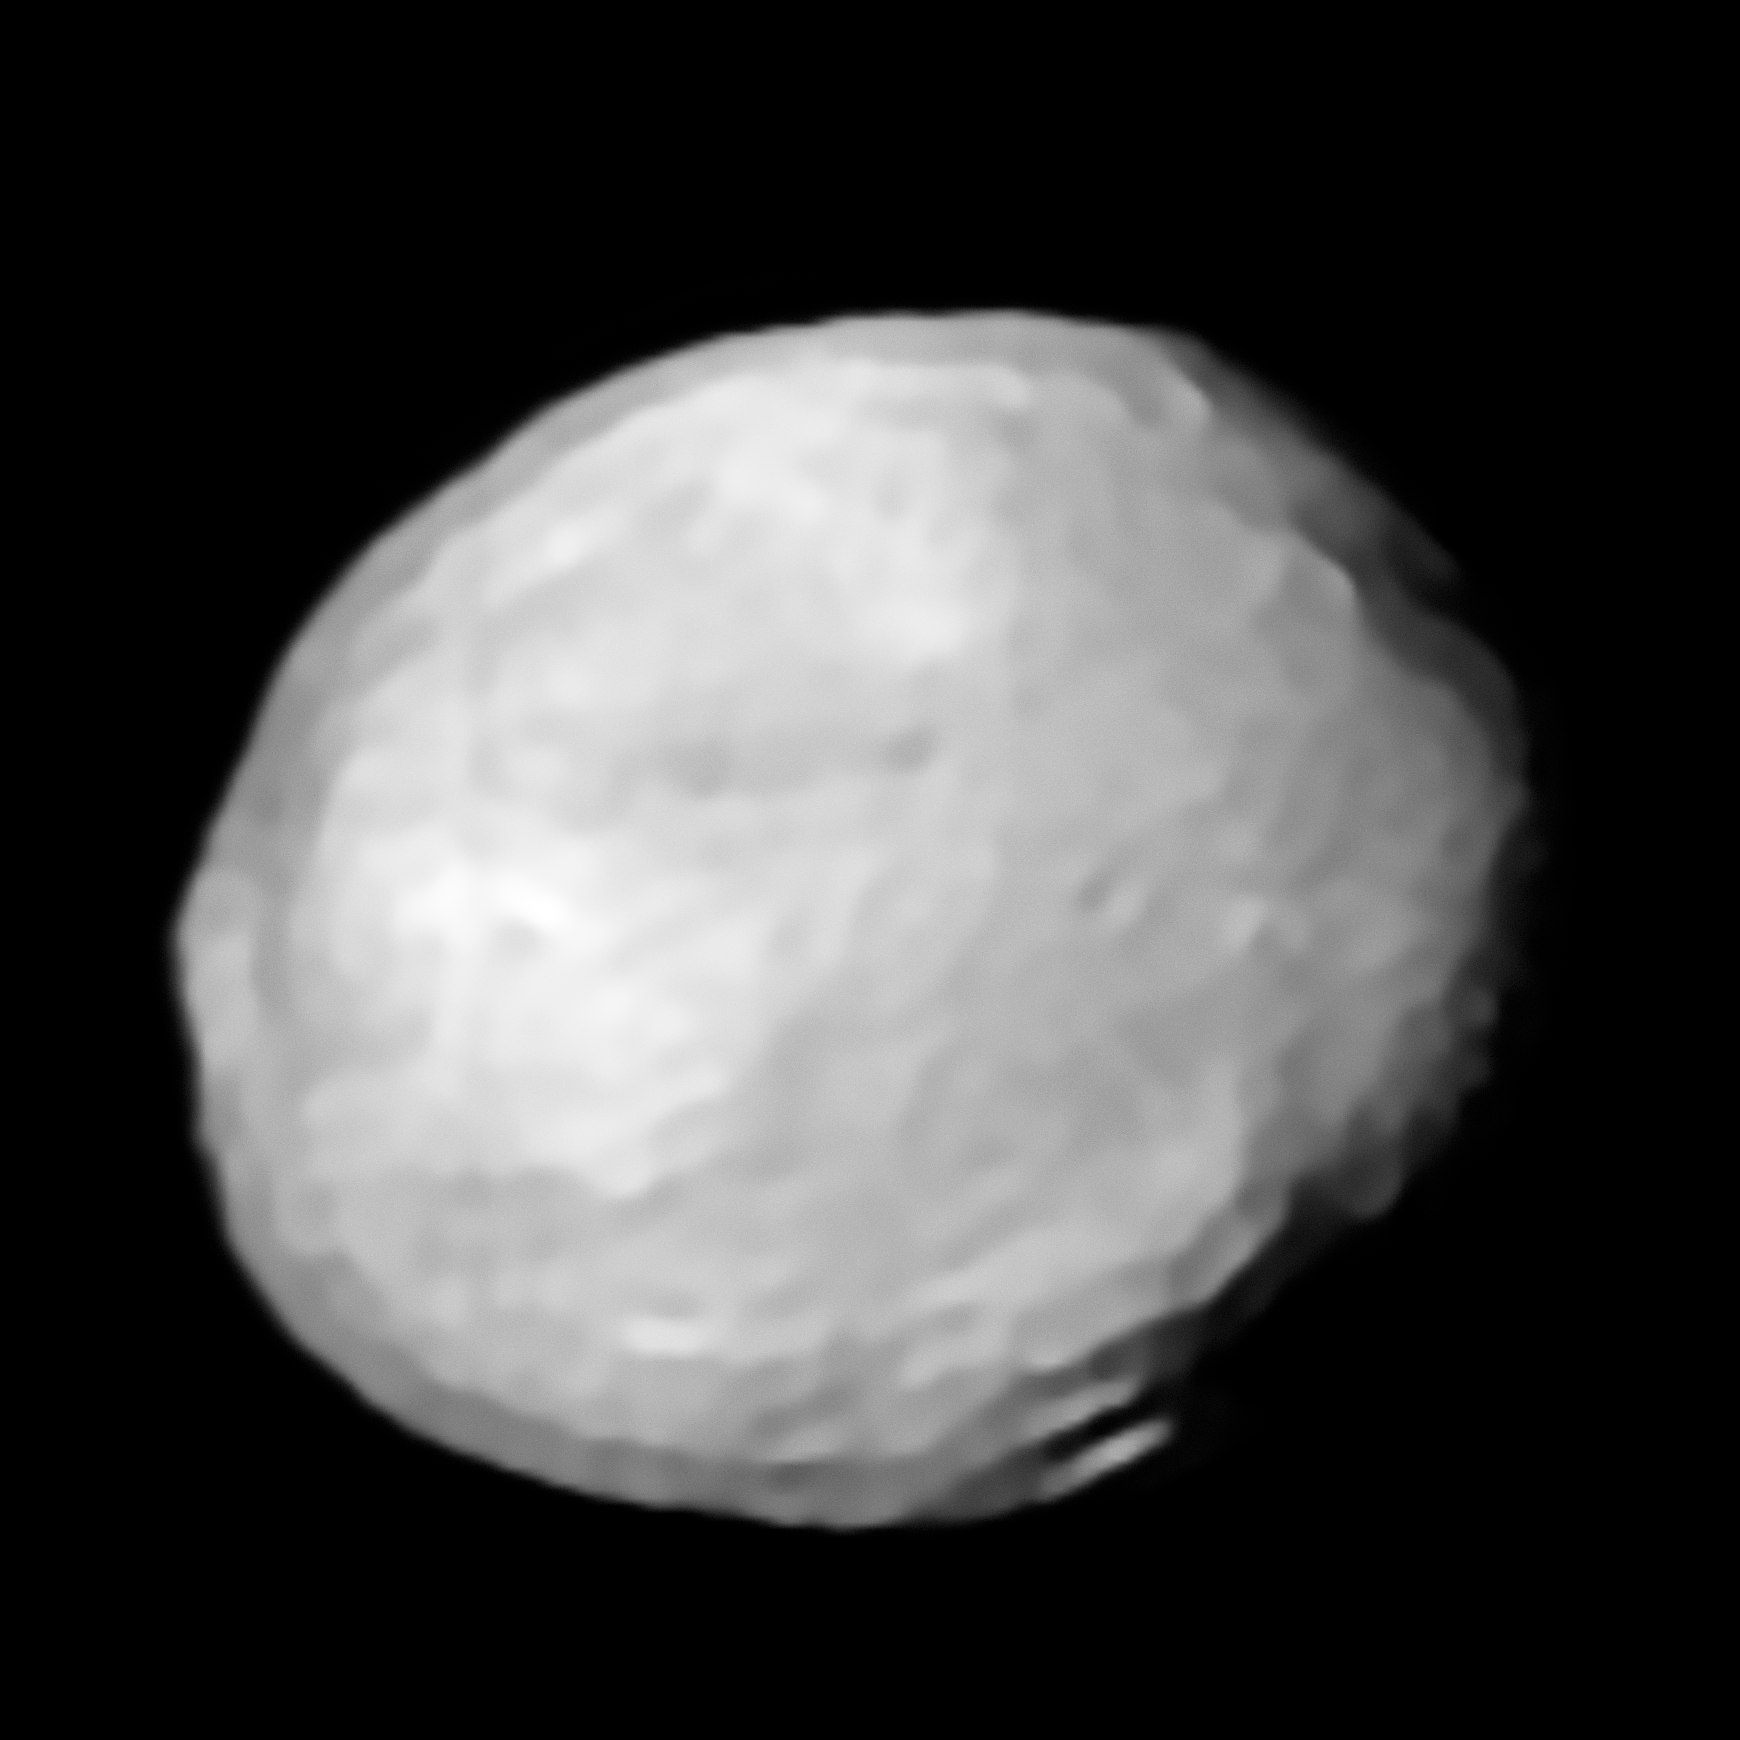

New SPHERE view of Vesta

SPHERE image of Vesta, produced using the MISTRAL algorithm, with a synthetic view derived from space-based data. This is part of the ESO Picture of the Week potw1826a.

Credit: ESO/L. Jorda et al., P. Vernazza et al.